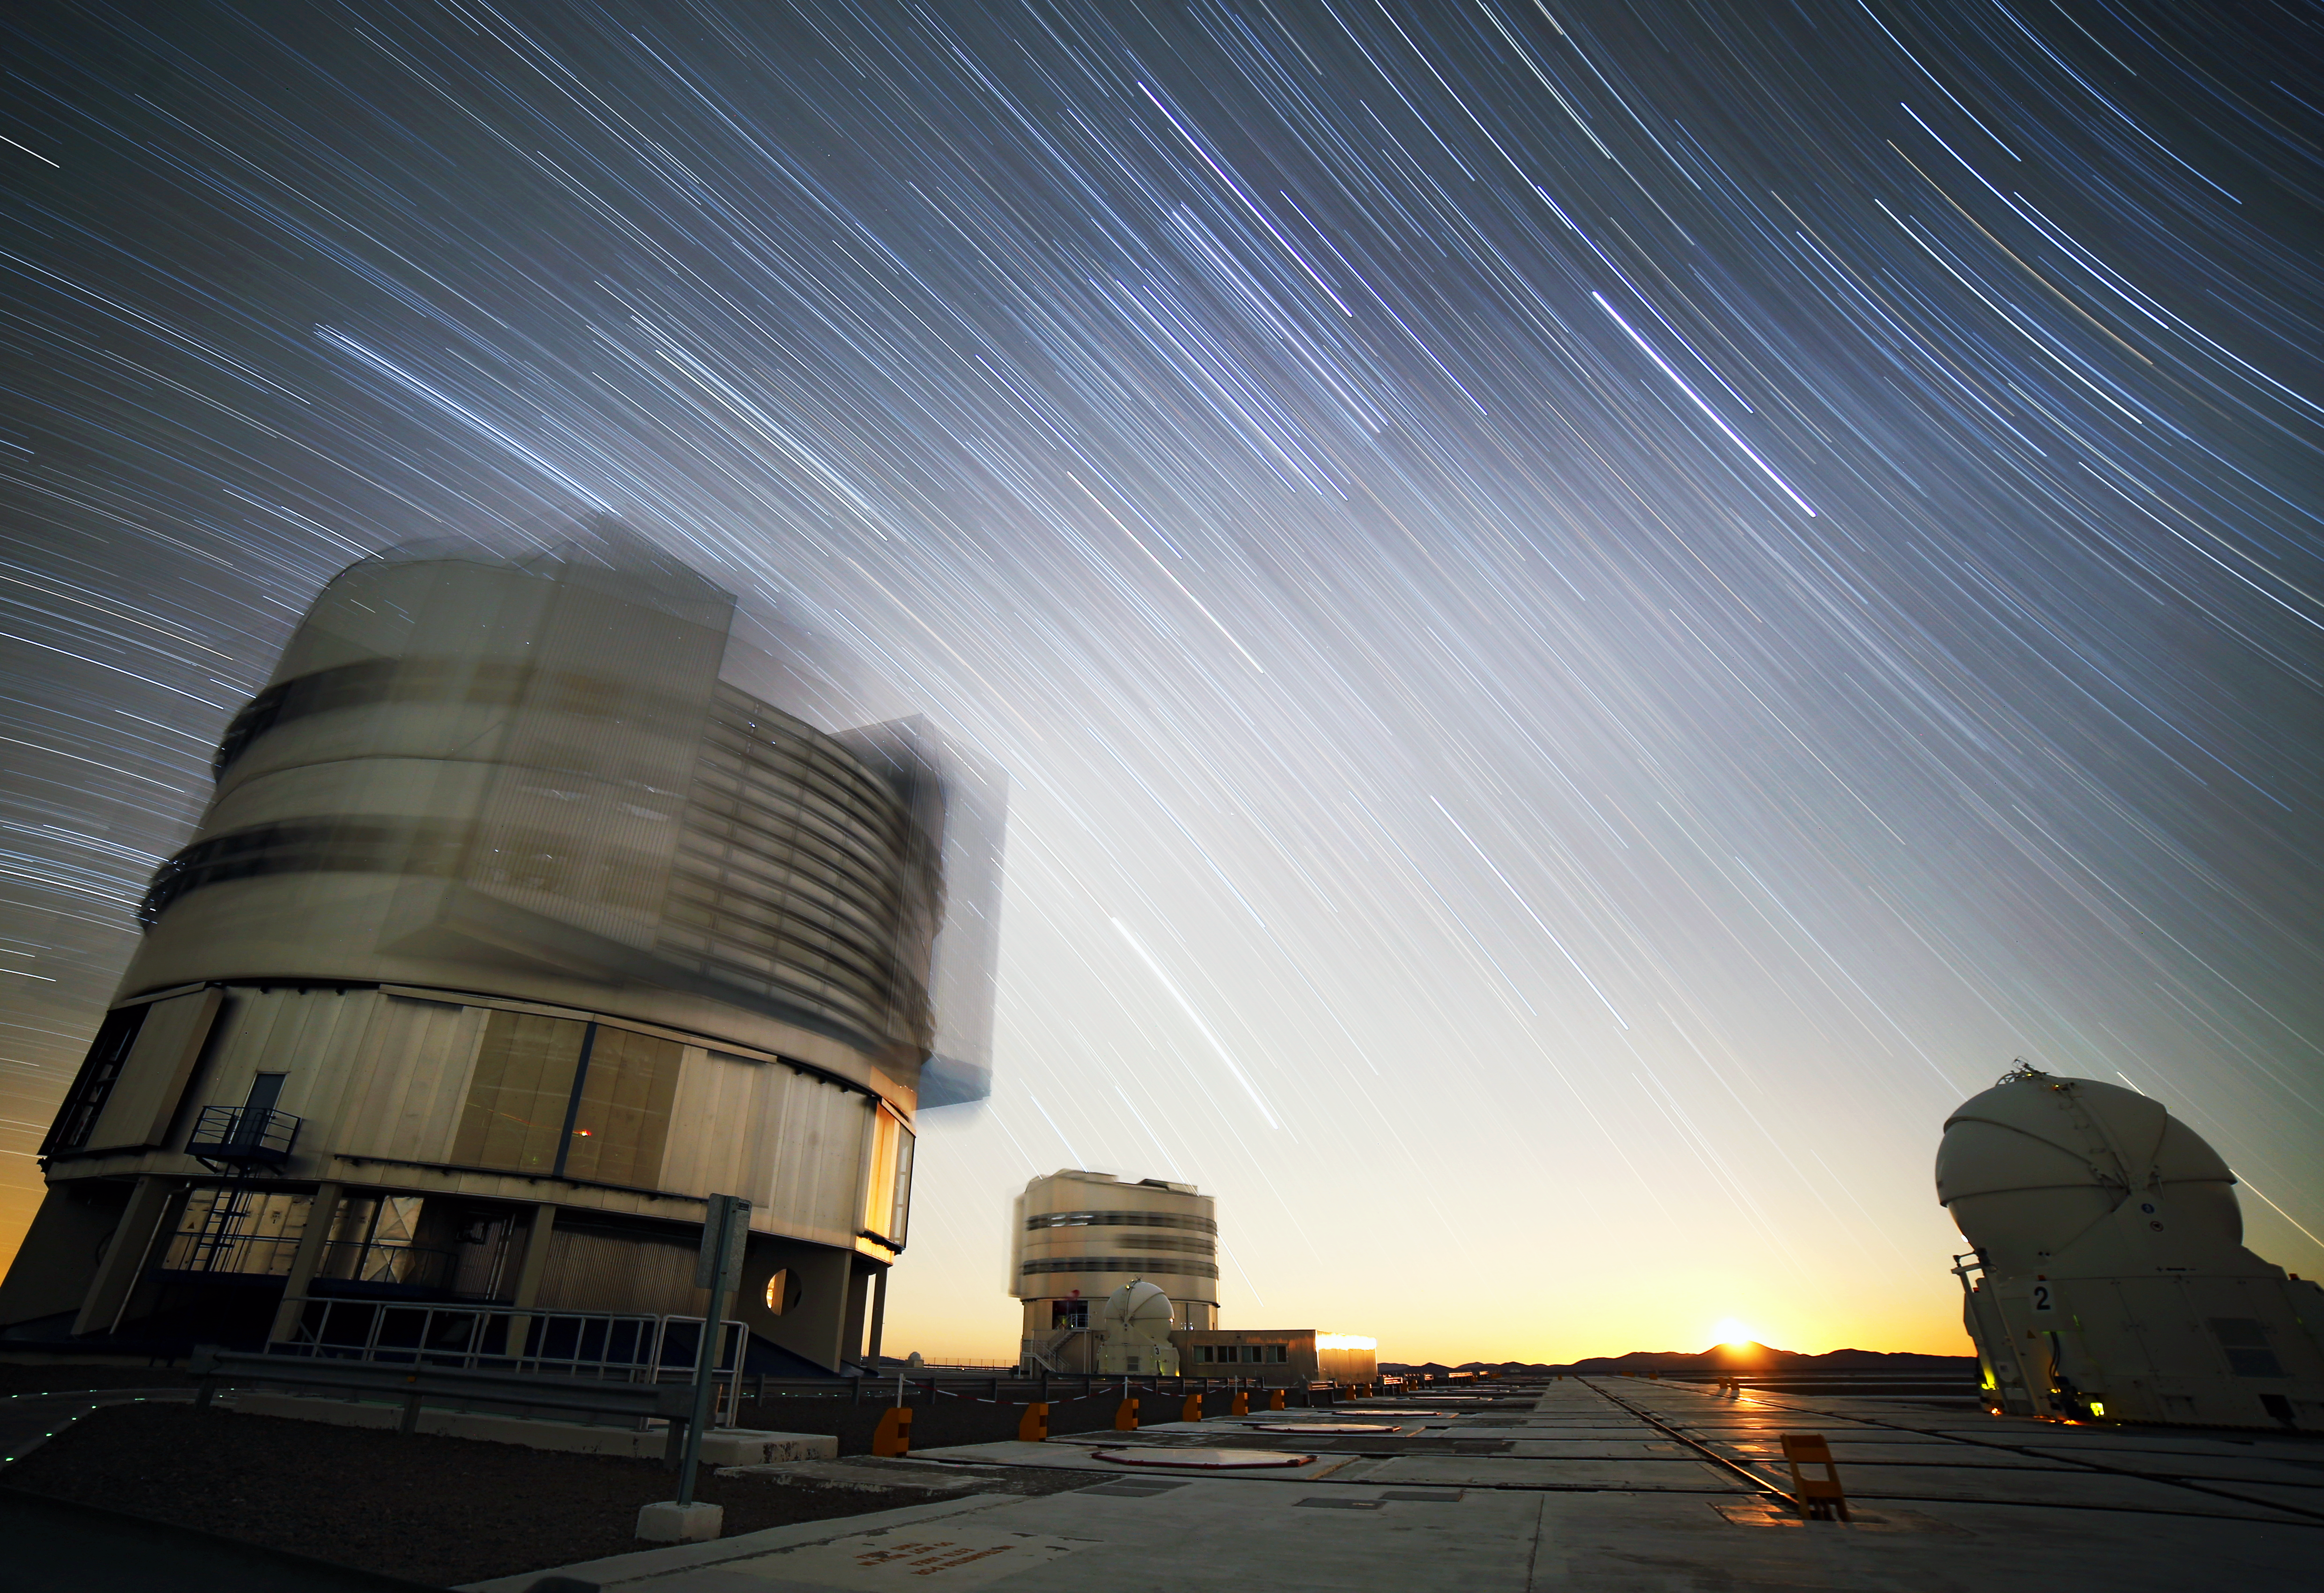

Moonrise over Cerro Armazones

Looking east from Paranal. Just at the very end of this hour-long exposure, the Moon appeared over the summit of Cerro Armazones.

Credit: R. Wesson/ESO